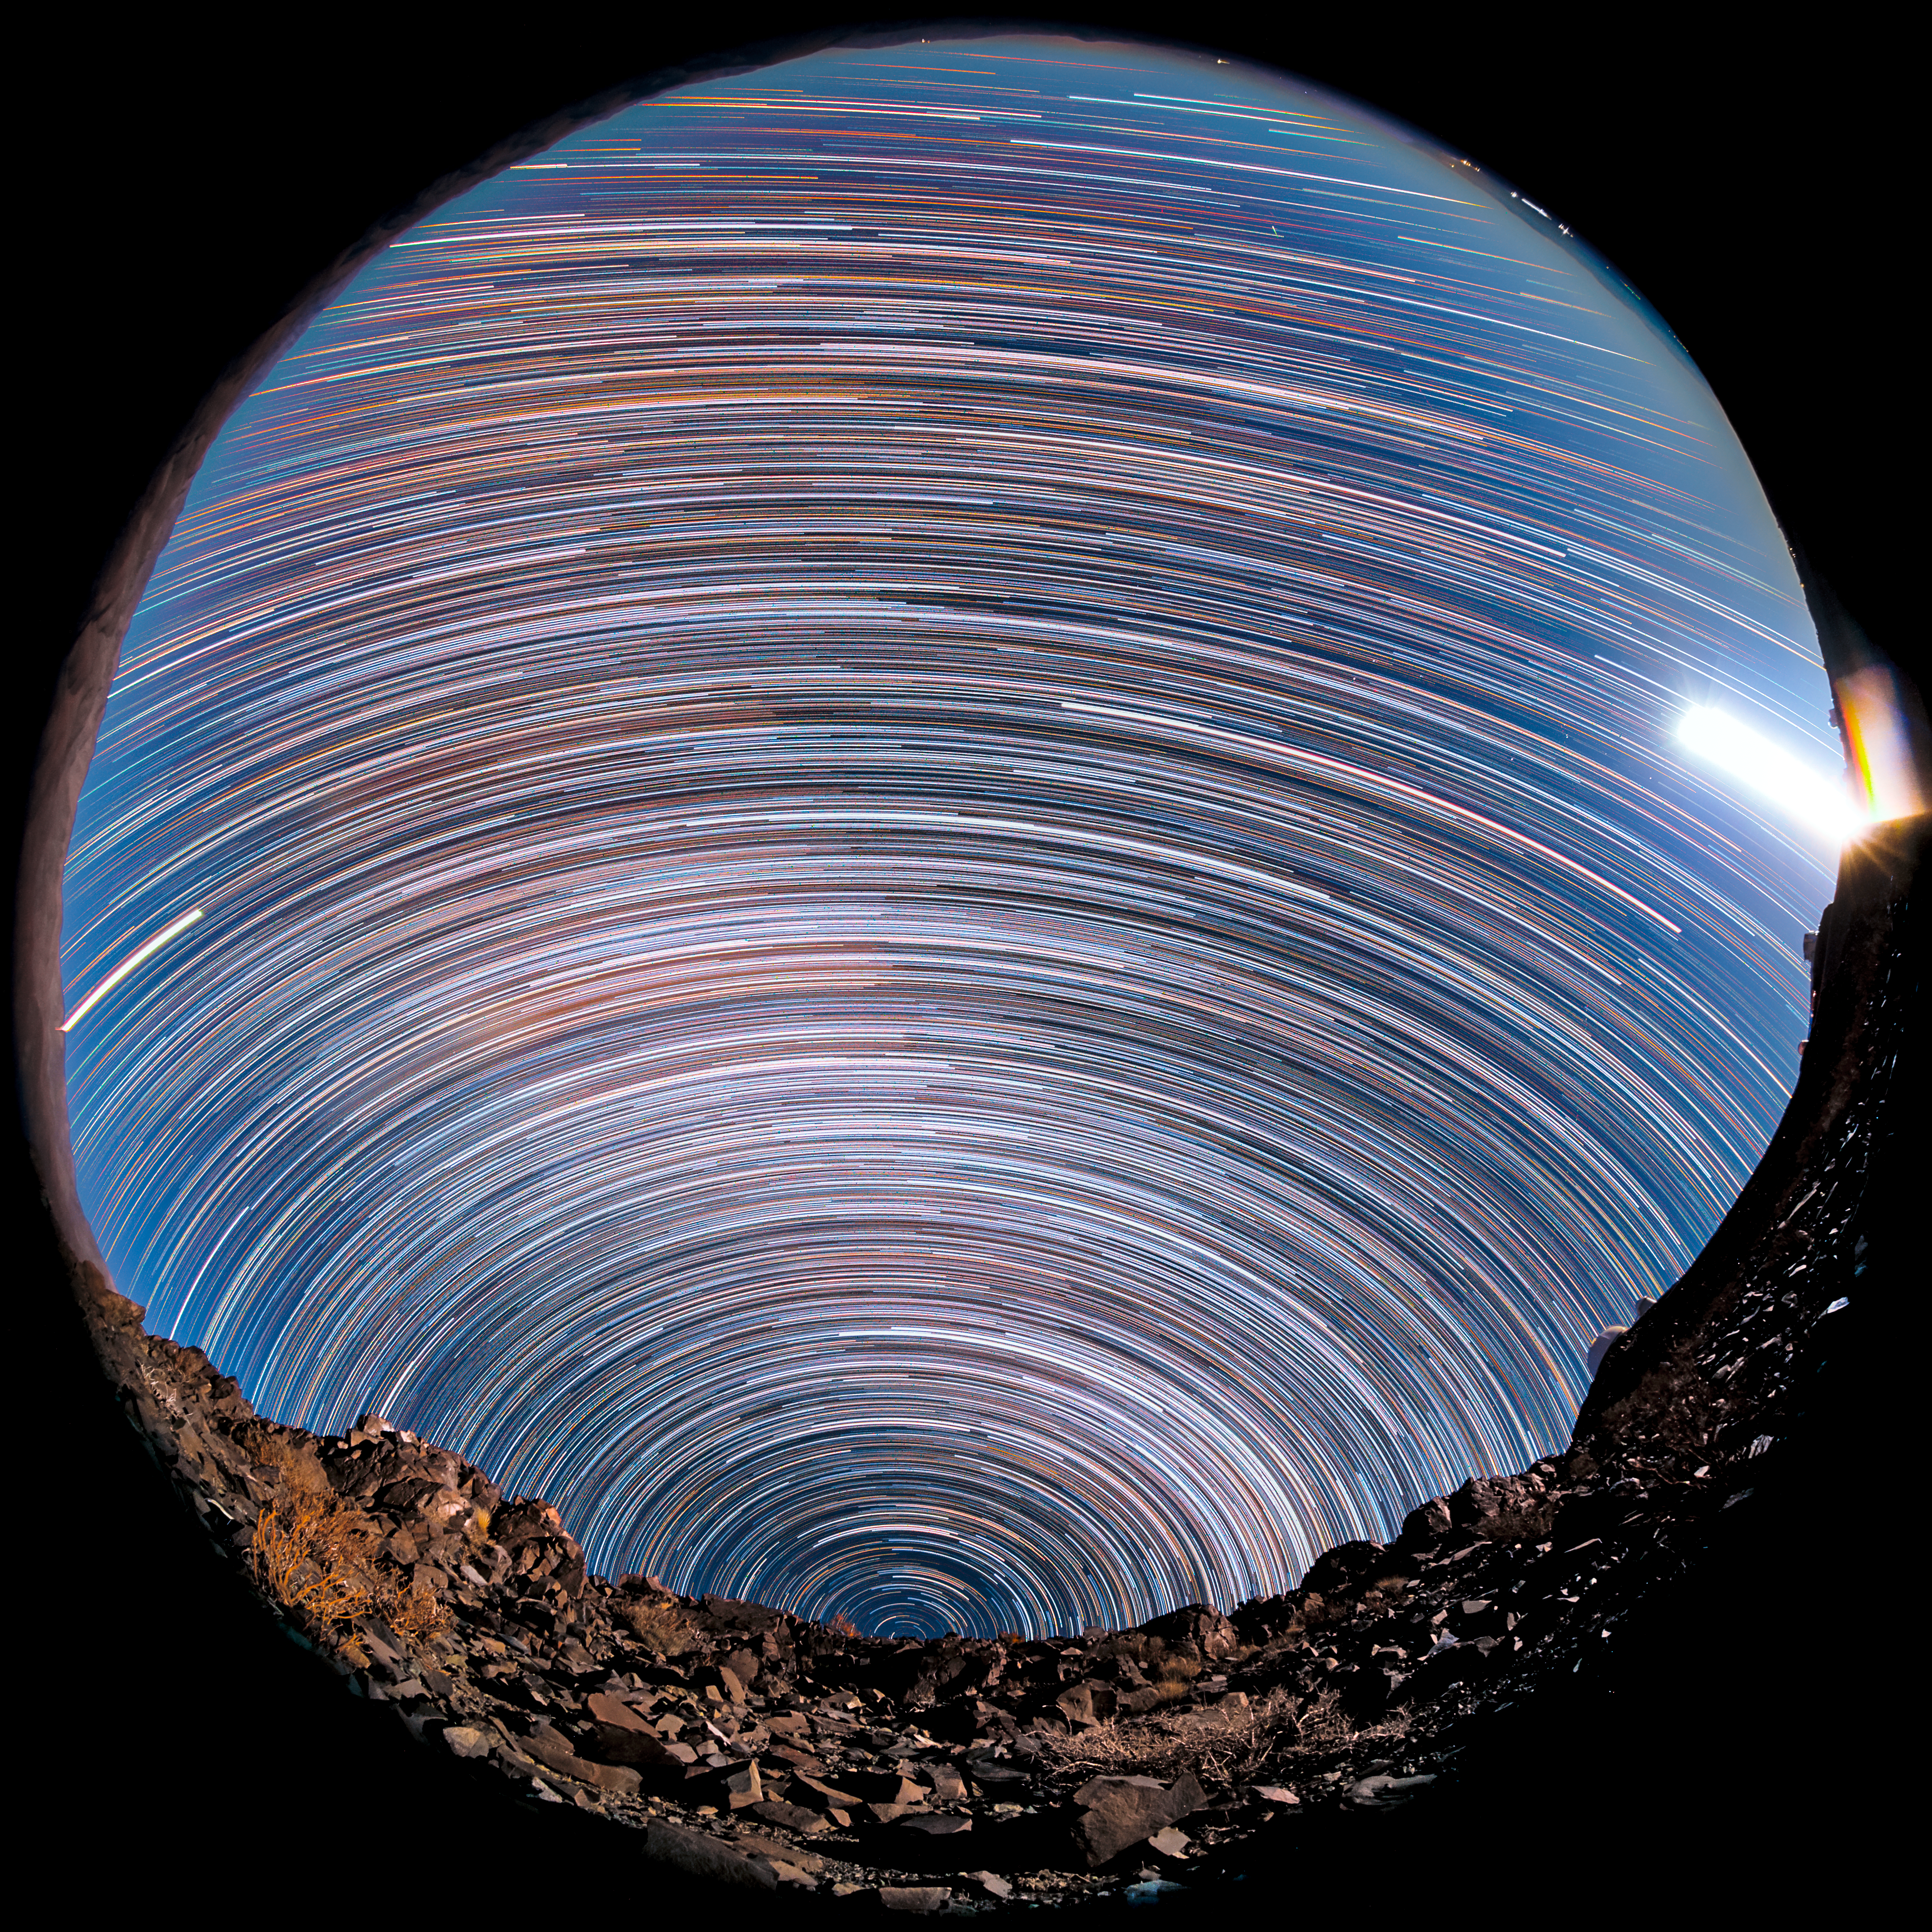

Southern star trails above La Silla

A fish-eye's view from the rocky desert landscape around ESO's La Silla Observatory reveals stars' paths — star trails — as they appear to journey through the night sky. Caused by the Earth's rotation relative to a static sky, the stars appear to travel around one fixed point — Earth's Celestial South Pole — which is just visible above the rust-tinted horizon.

Credit: ESO/B. Tafreshi (twanight.org)